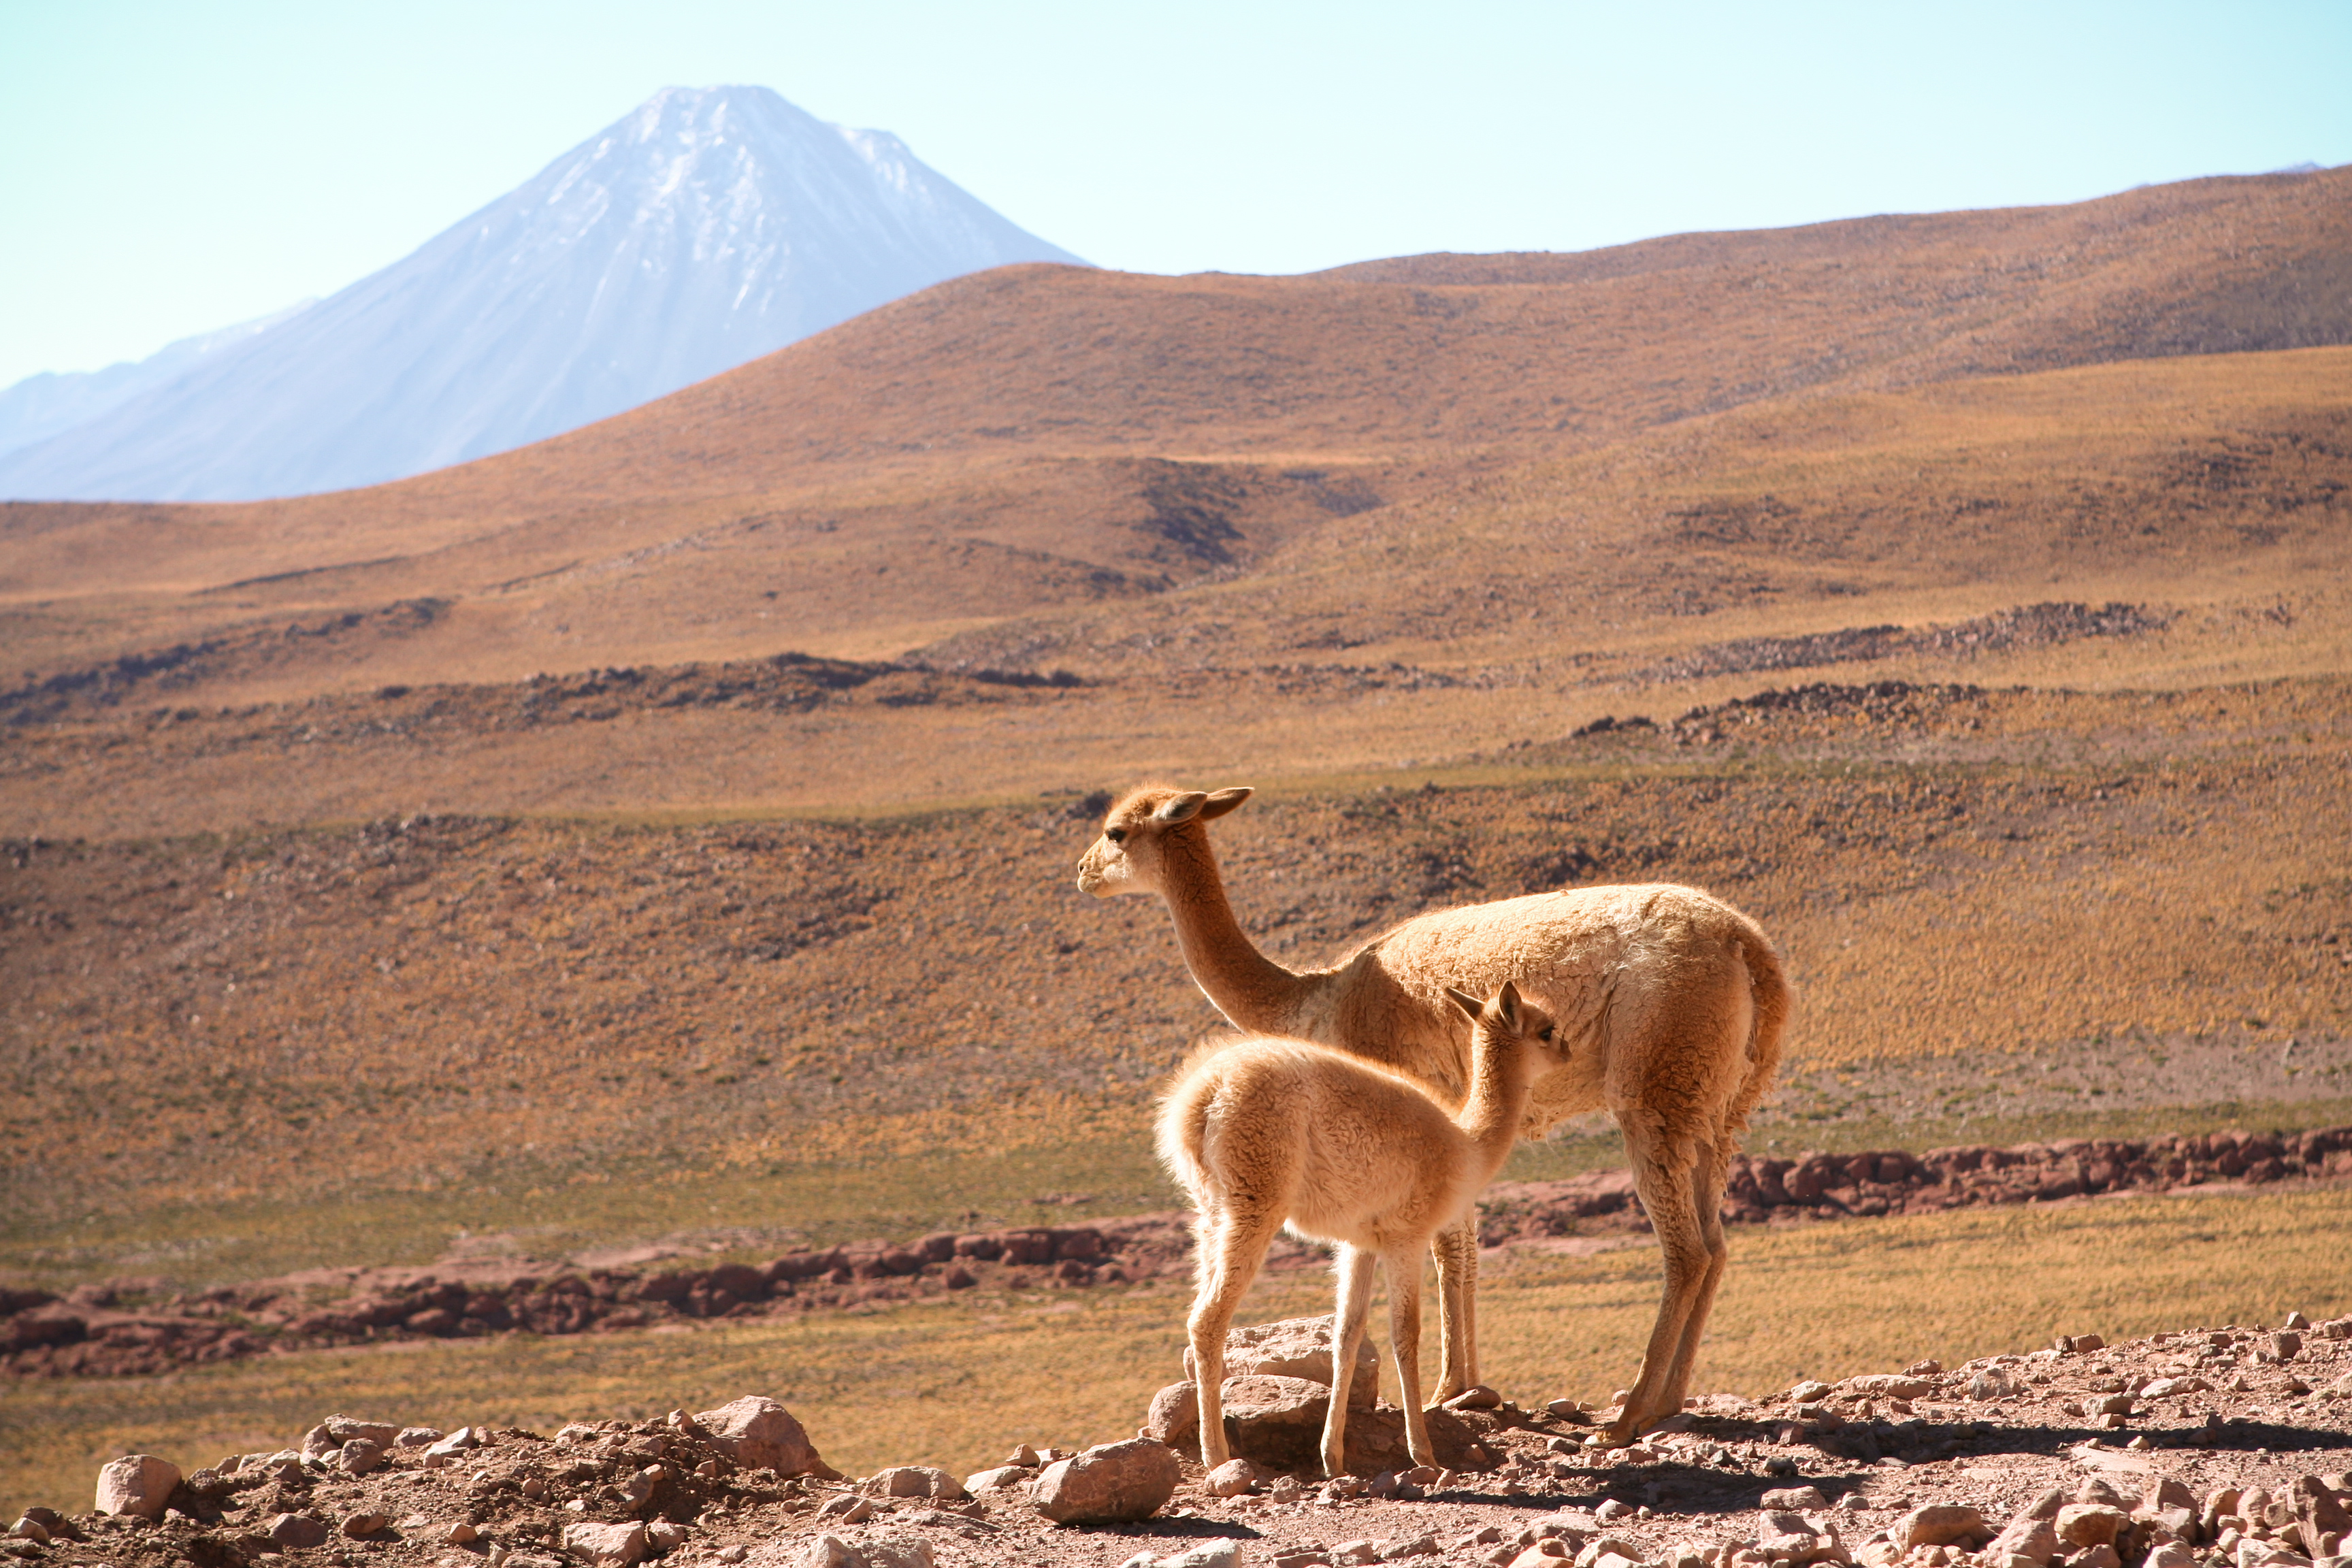

APEX image calendar, November 2010 — Vicuñas and Licancabur

Two vicuñas in Chile's Atacama region, near the APEX telescope facility. In the background is the volcano Licancabur.

Credit: M. Lortholary/CEA/APEX (MPIfR/ESO/OSO)